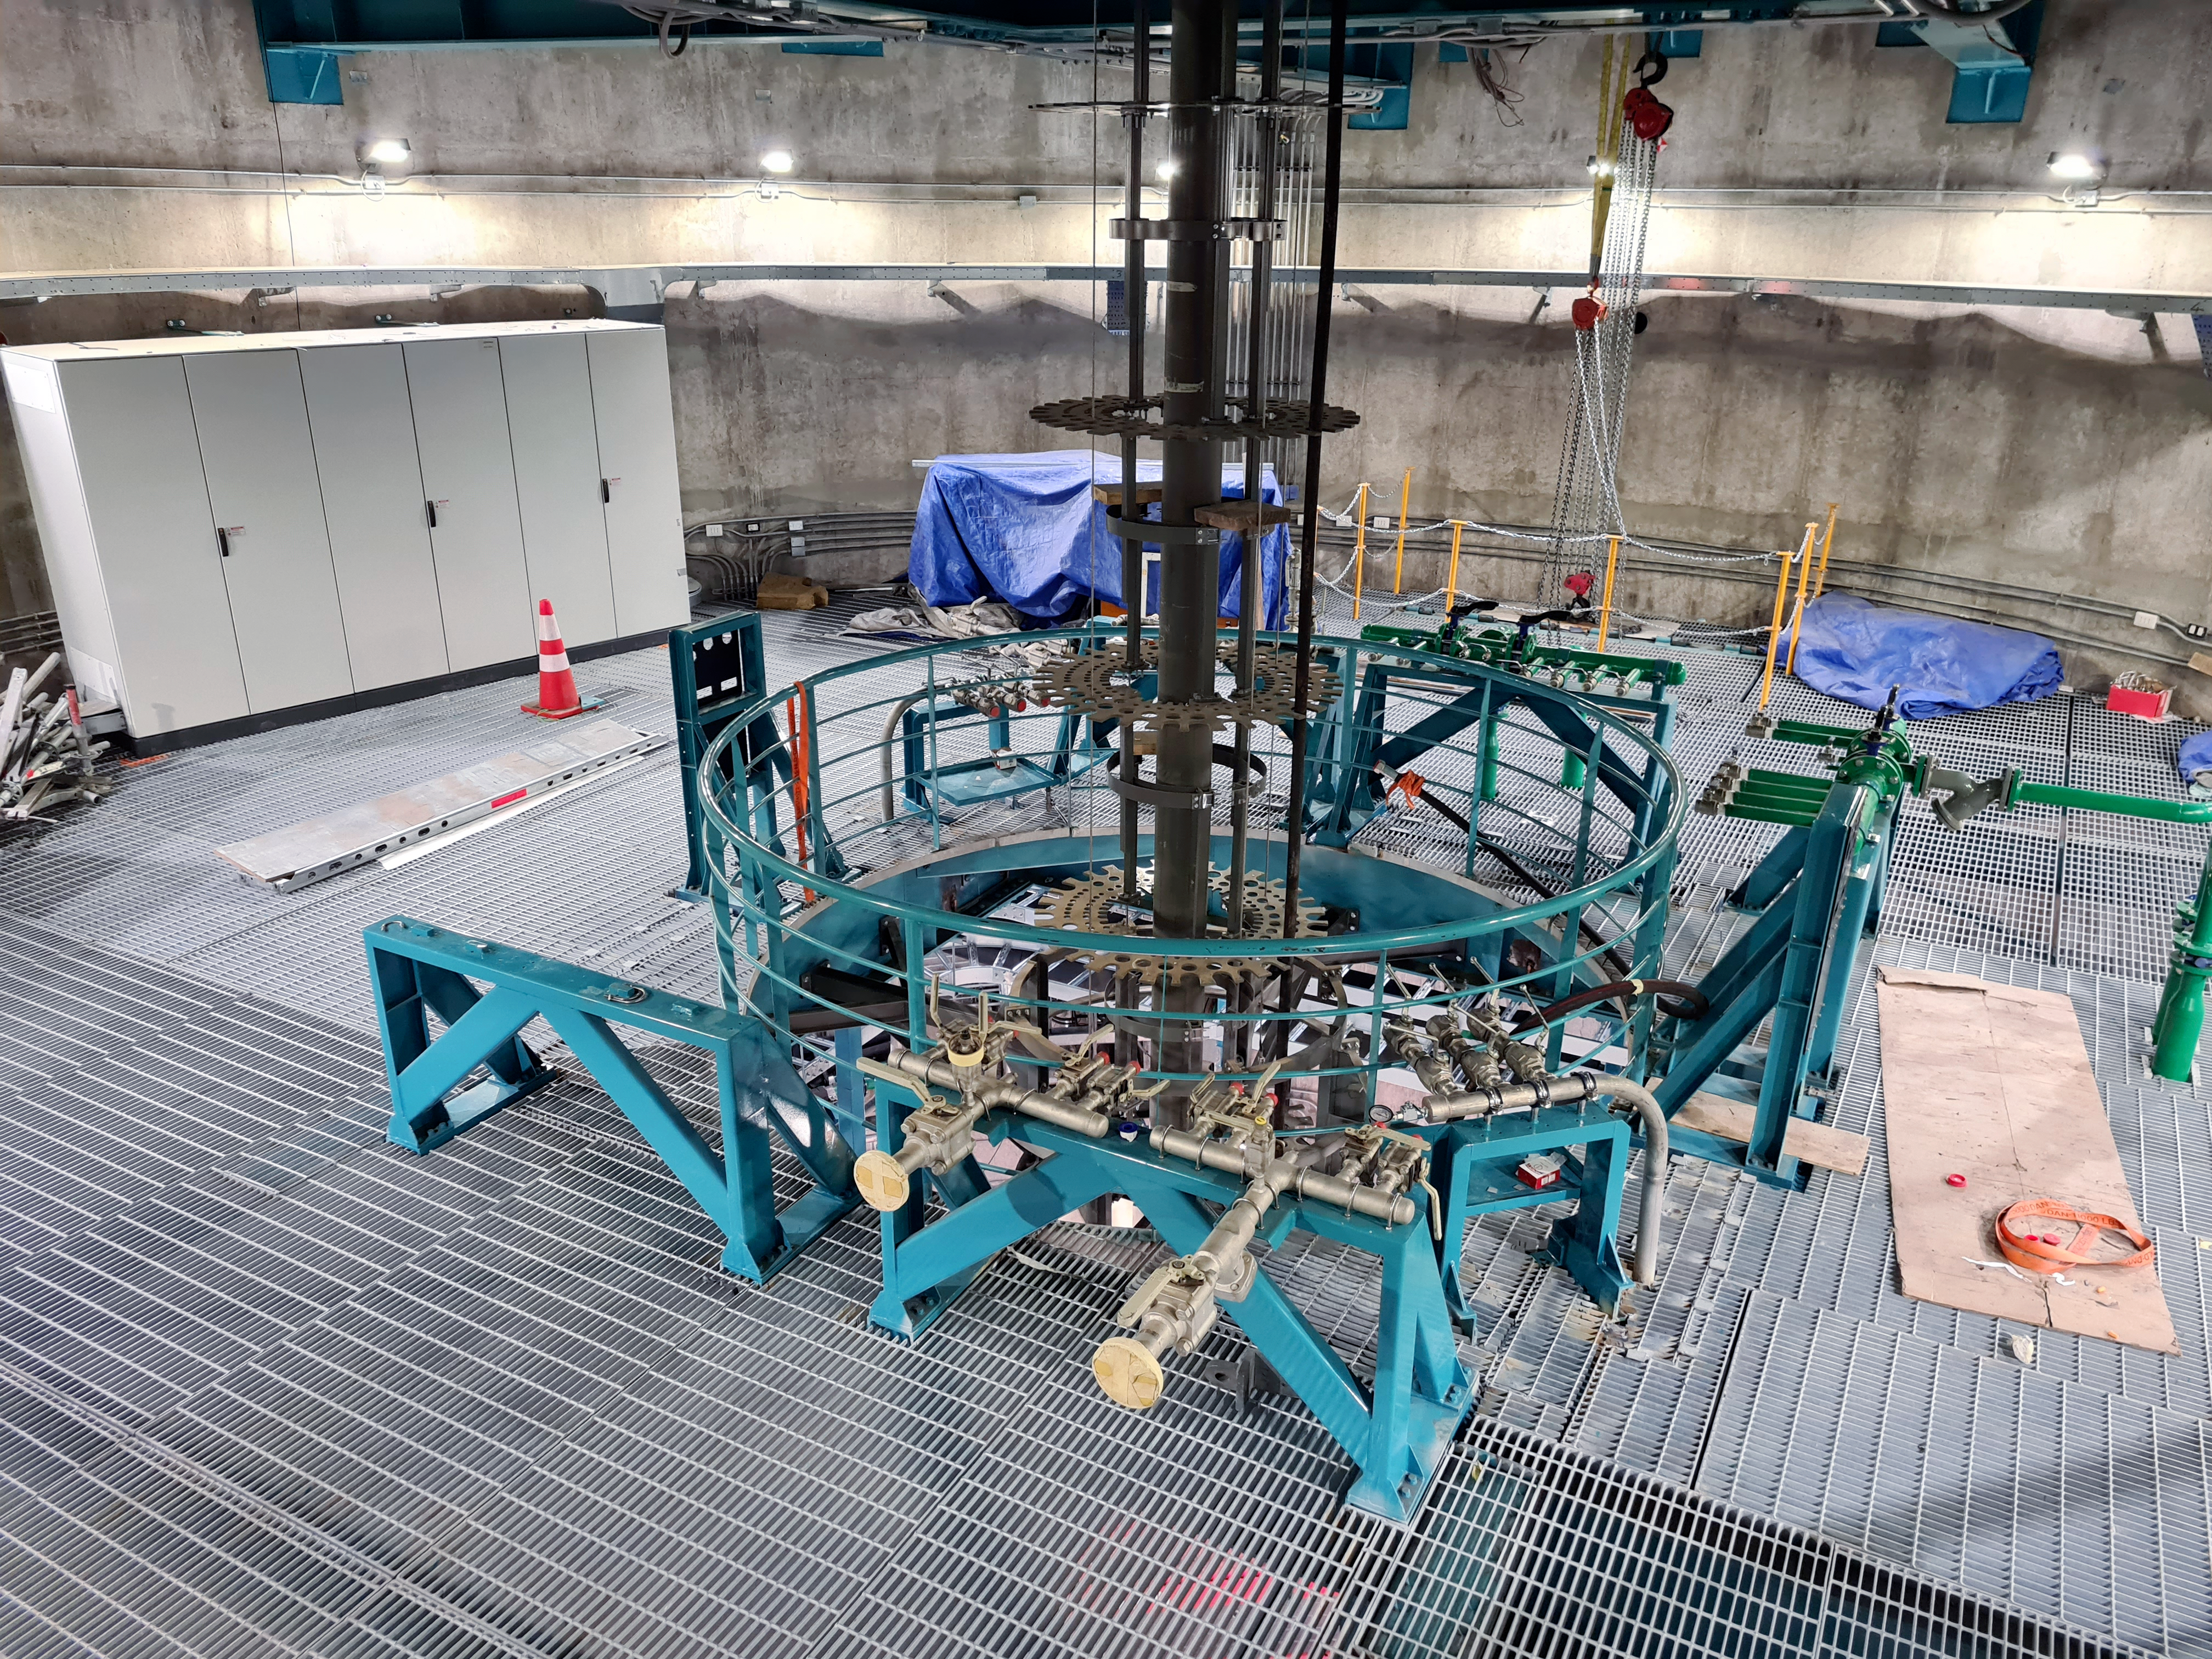

Rubin Observatory March 2021

COVID-19 restrictions in the La Serena region of Chile have impacted construction activity, but progress on the summit is still being made, with a focus on high-priority work.

Credit: Rubin Obs/NSF/AURA